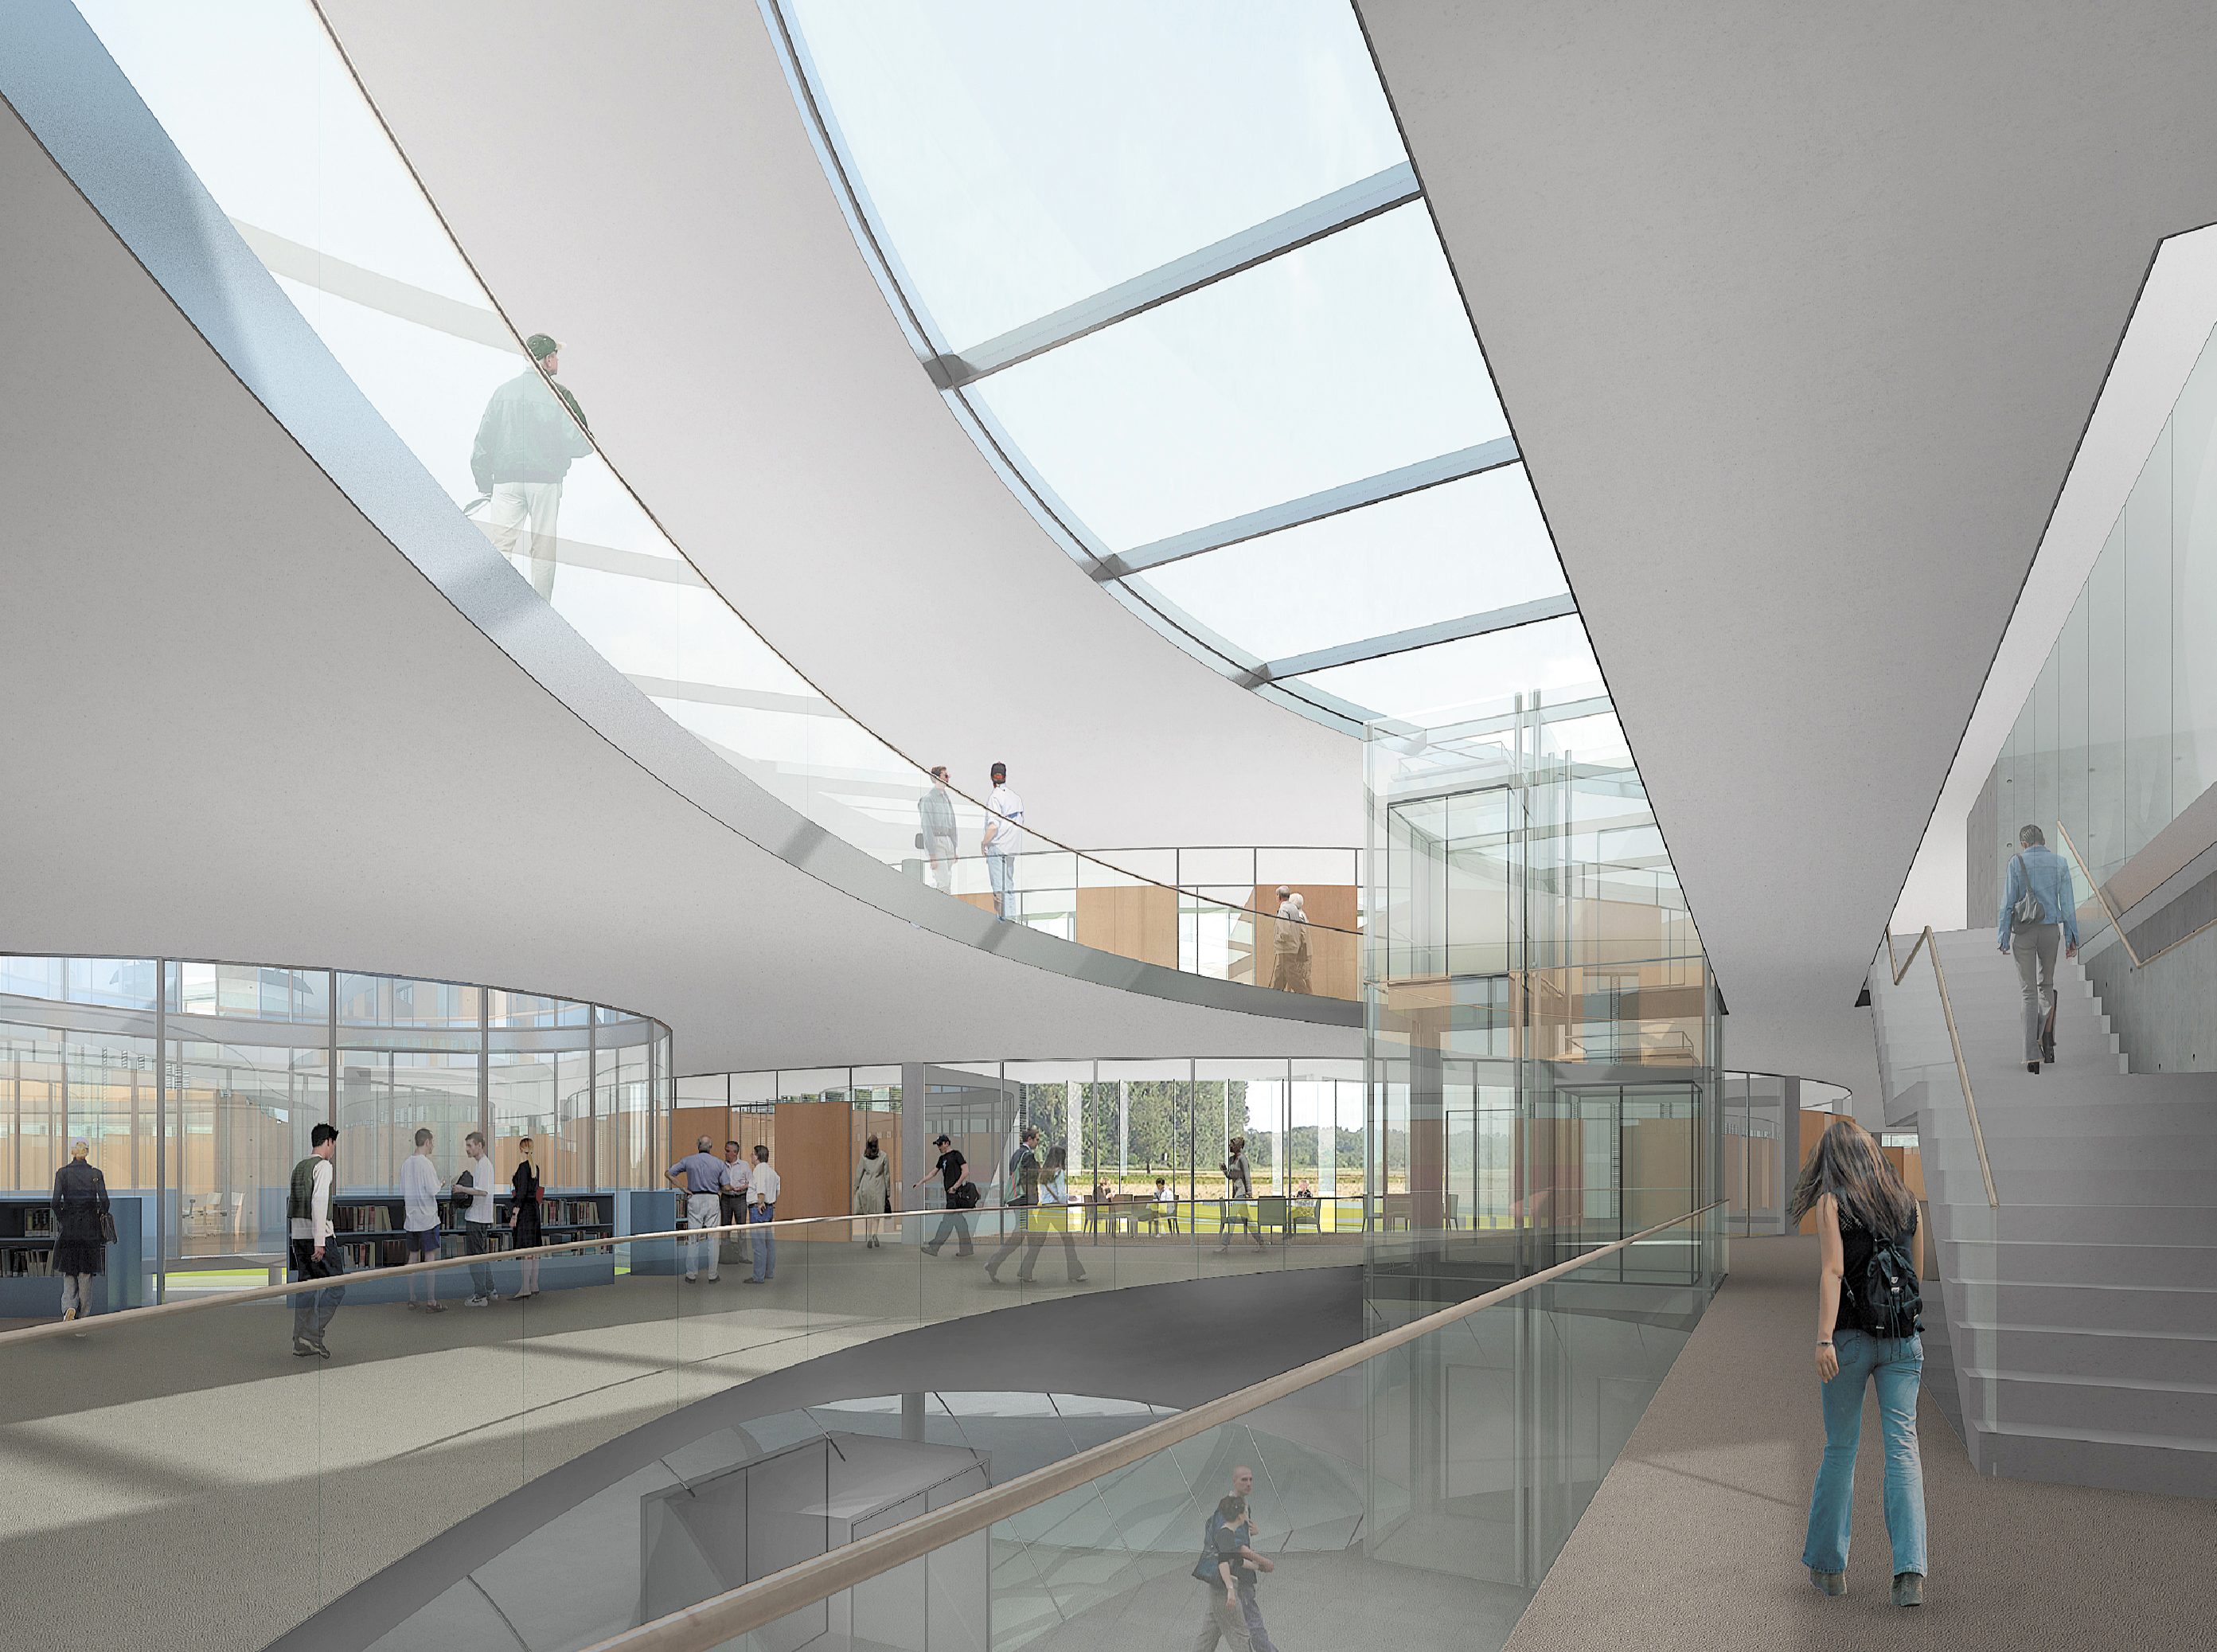

Architect’s rendering of the new ESO Headquarters Extension (interior view)

This artist’s rendering shows how the interior of the extension of the ESO Headquarters in Garching, Germany will look when completed towards the end of 2013. The innovatively styled new office building was designed by architects Auer+Weber. It will help to house the growing number of Garching staff, and be the cradle of the technological innovations needed for ESO’s ambitious projects such as the European Extremely Large Telescope.

Credit: ESO/Auer+Weber